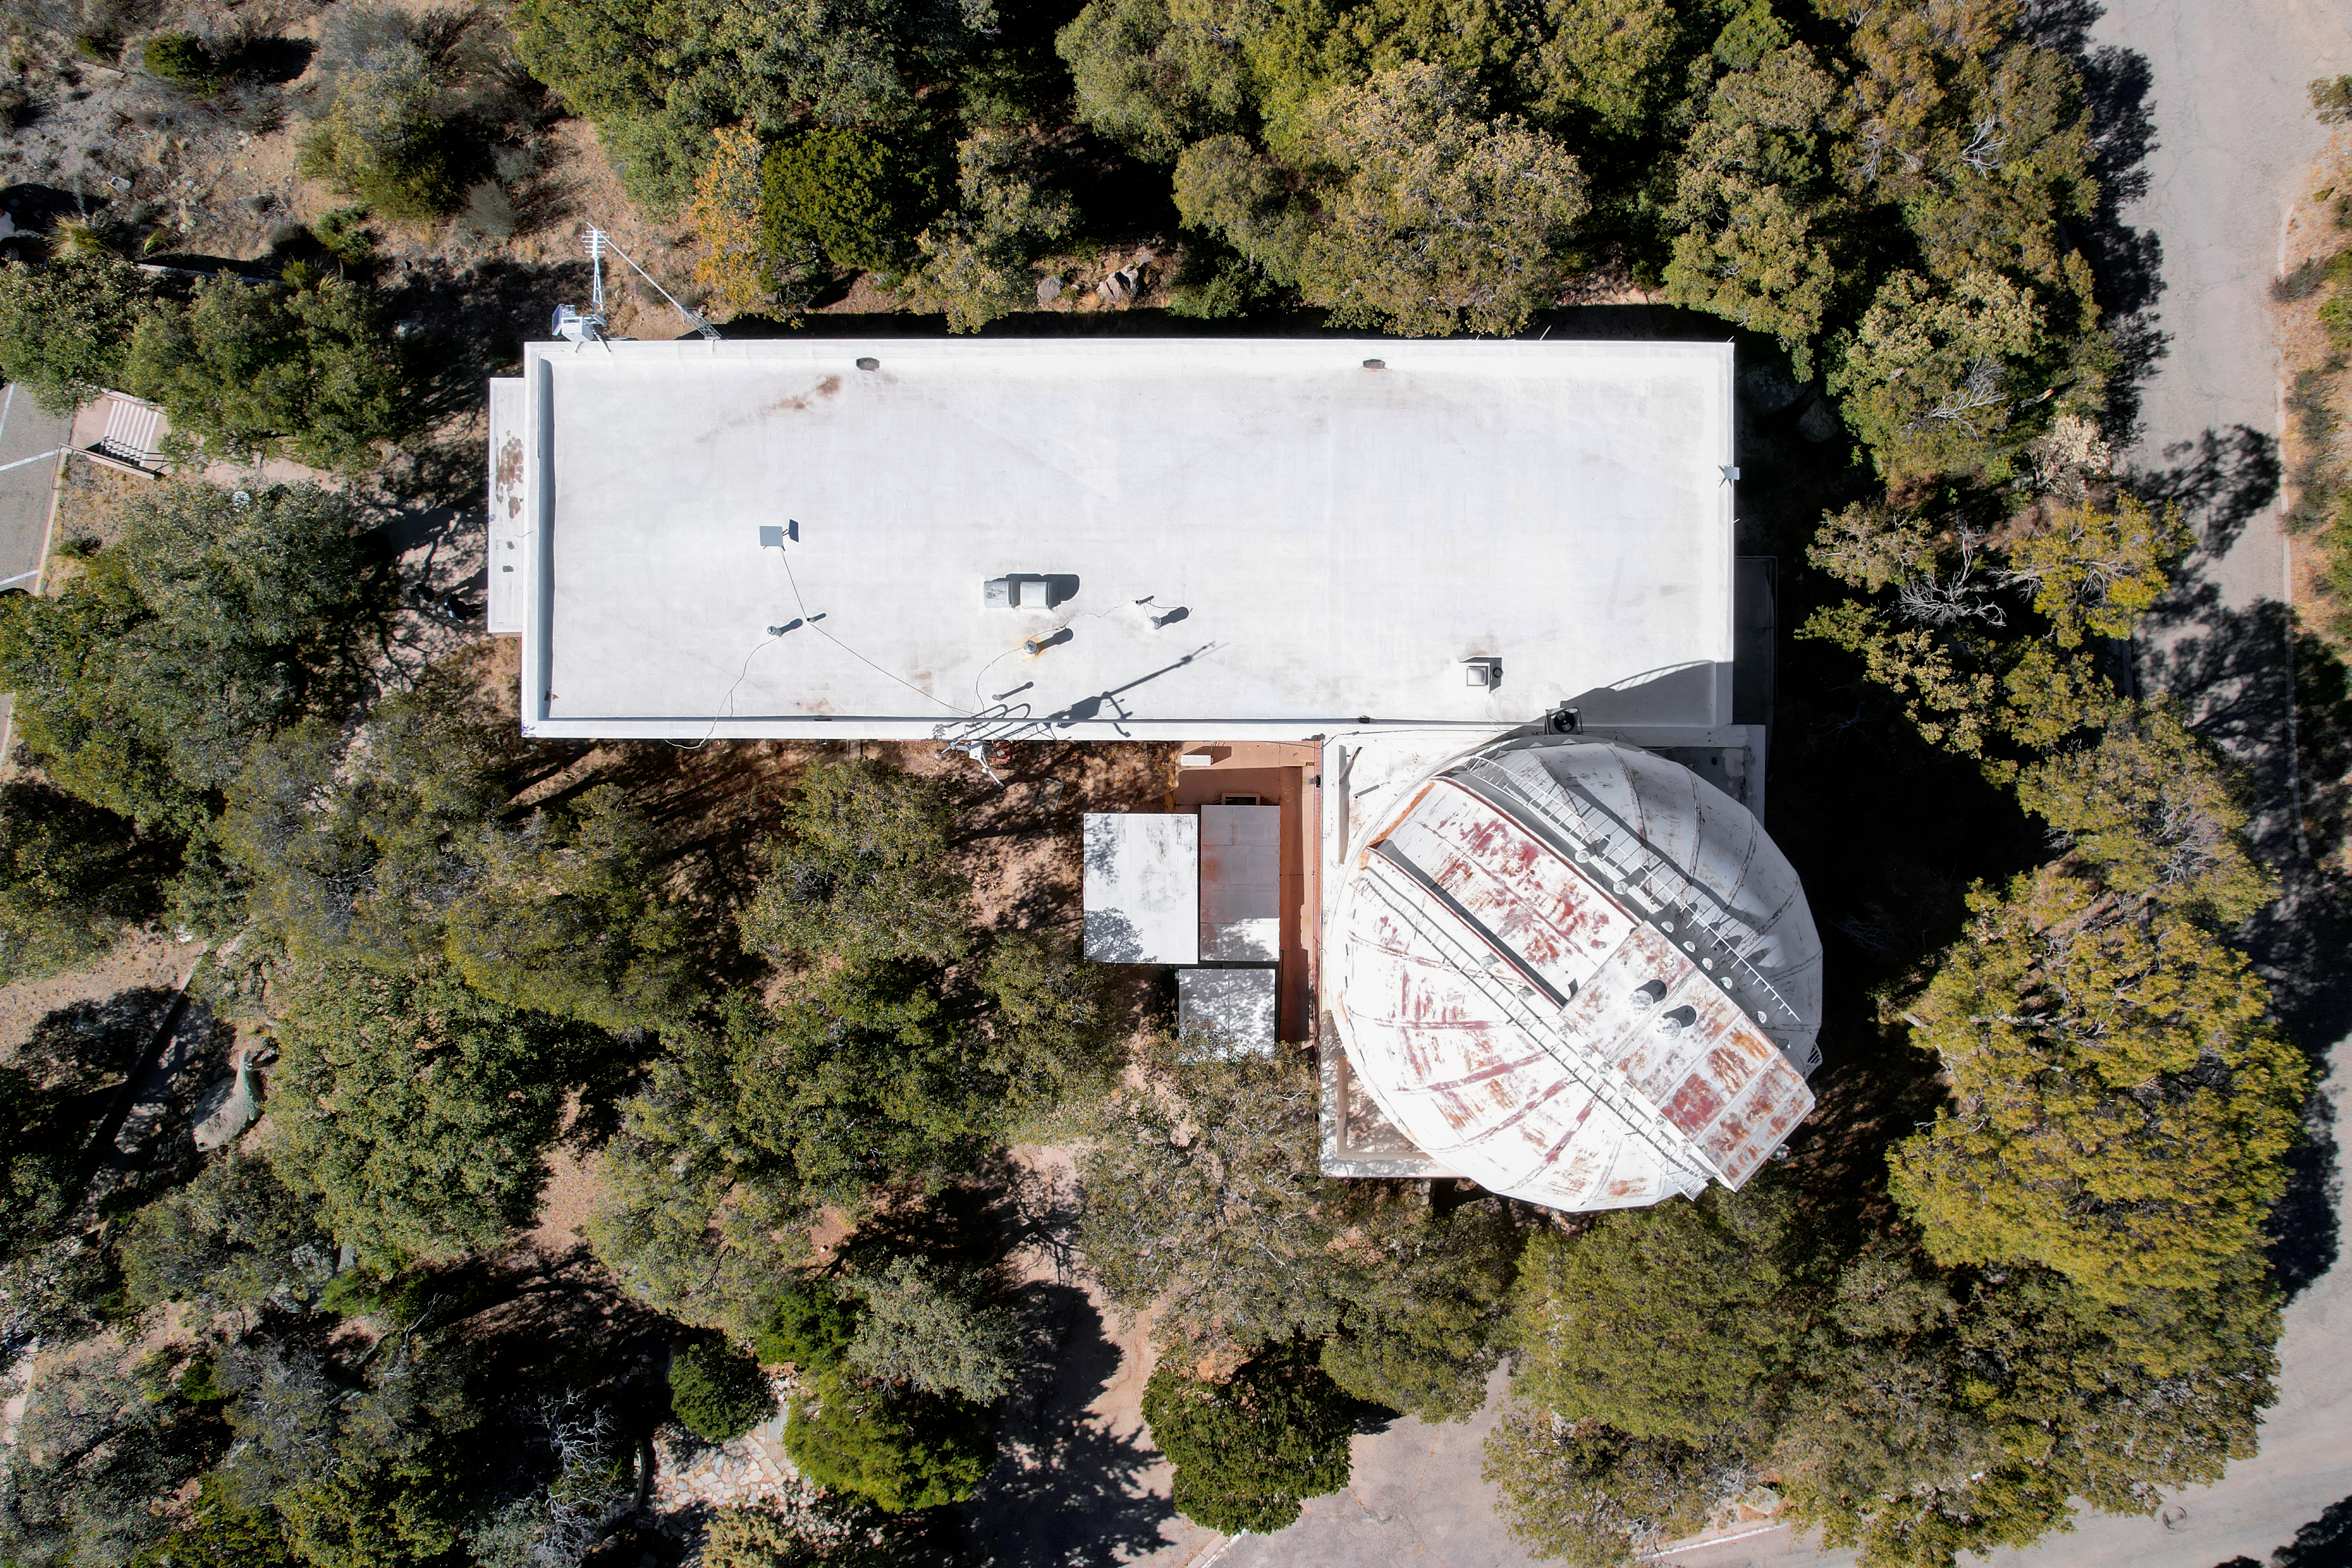

Kitt Peak National Observatory Administration Building

Aerial view of the Administration Building at Kitt Peak National Observatory (KPNO), a Program of NSF NOIRLab.

Credit: KPNO/NOIRLab/NSF/AURA/P. Marenfeld